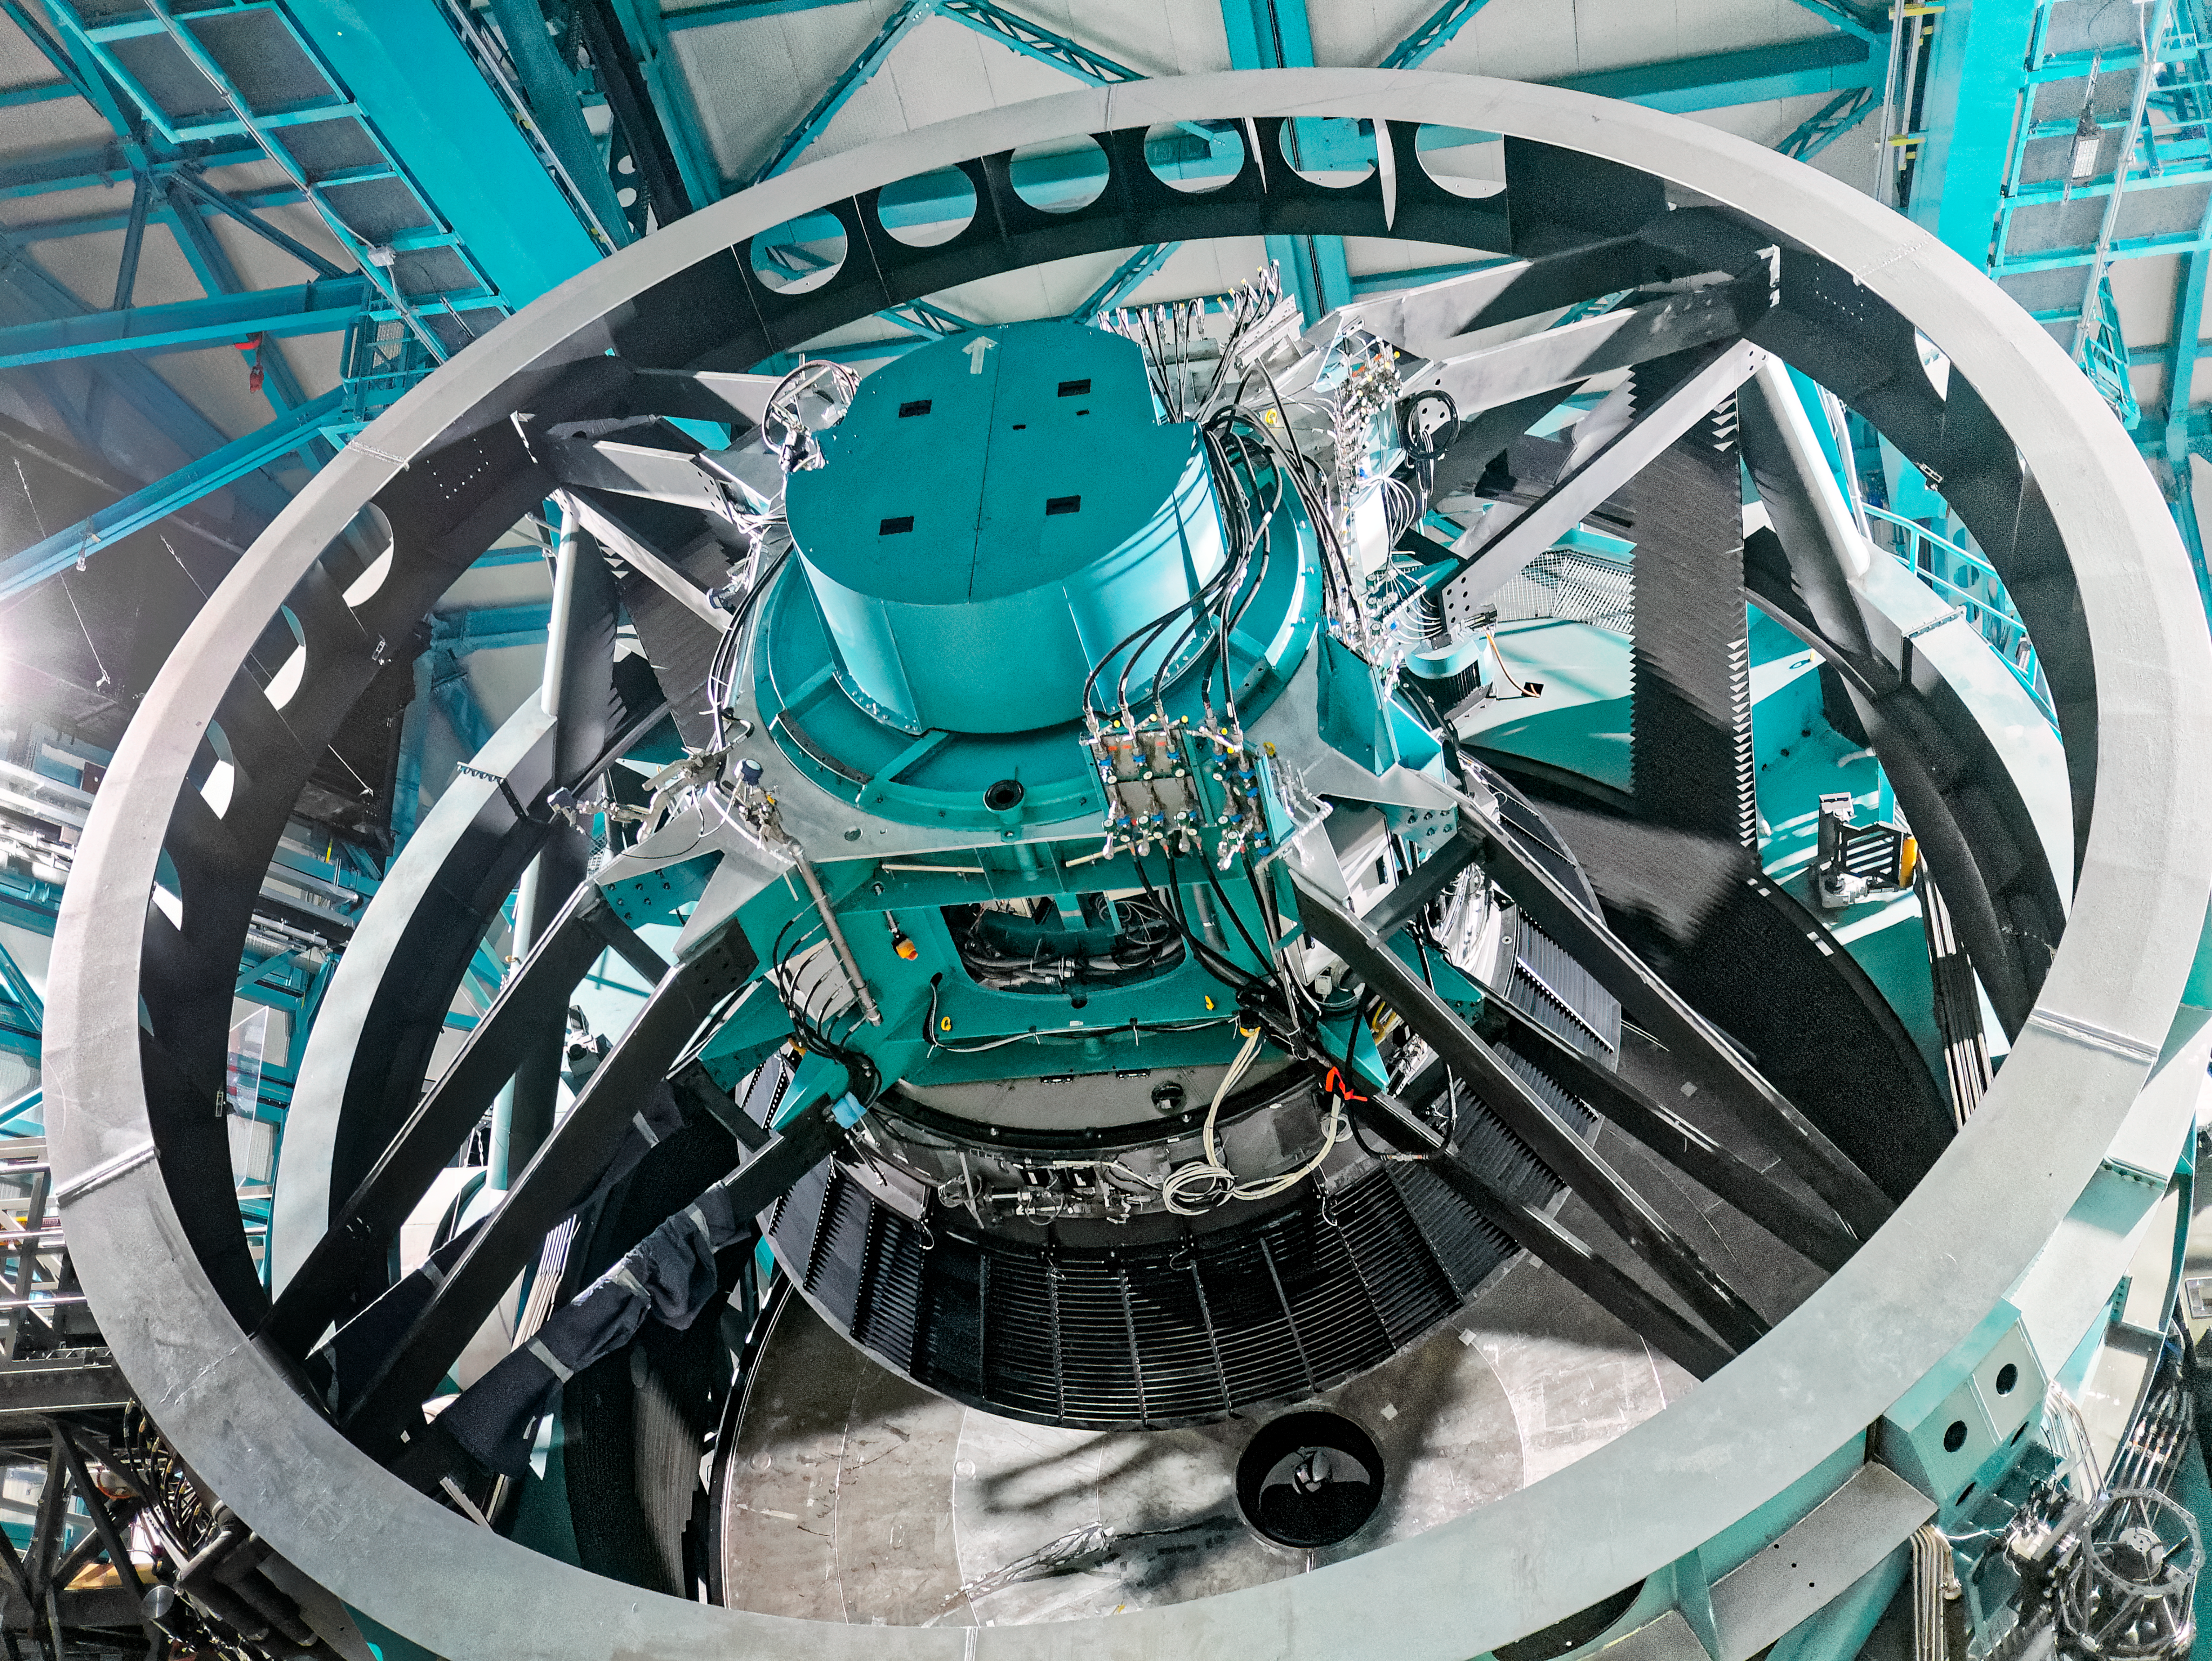

Telescope Mount Assembly at Rubin

The Telescope Mount Assembly (TMA) is the structure that supports NSF–DOE Vera C. Rubin Observatory's optical system. The photo was taken during the AURA Management Council for Rubin Observatory (AMCR) visit to Cerro Pachón on 29 Nov 2023.

Credit: RubinObs/NOIRLab/SLAC/NSF/DOE/AURA